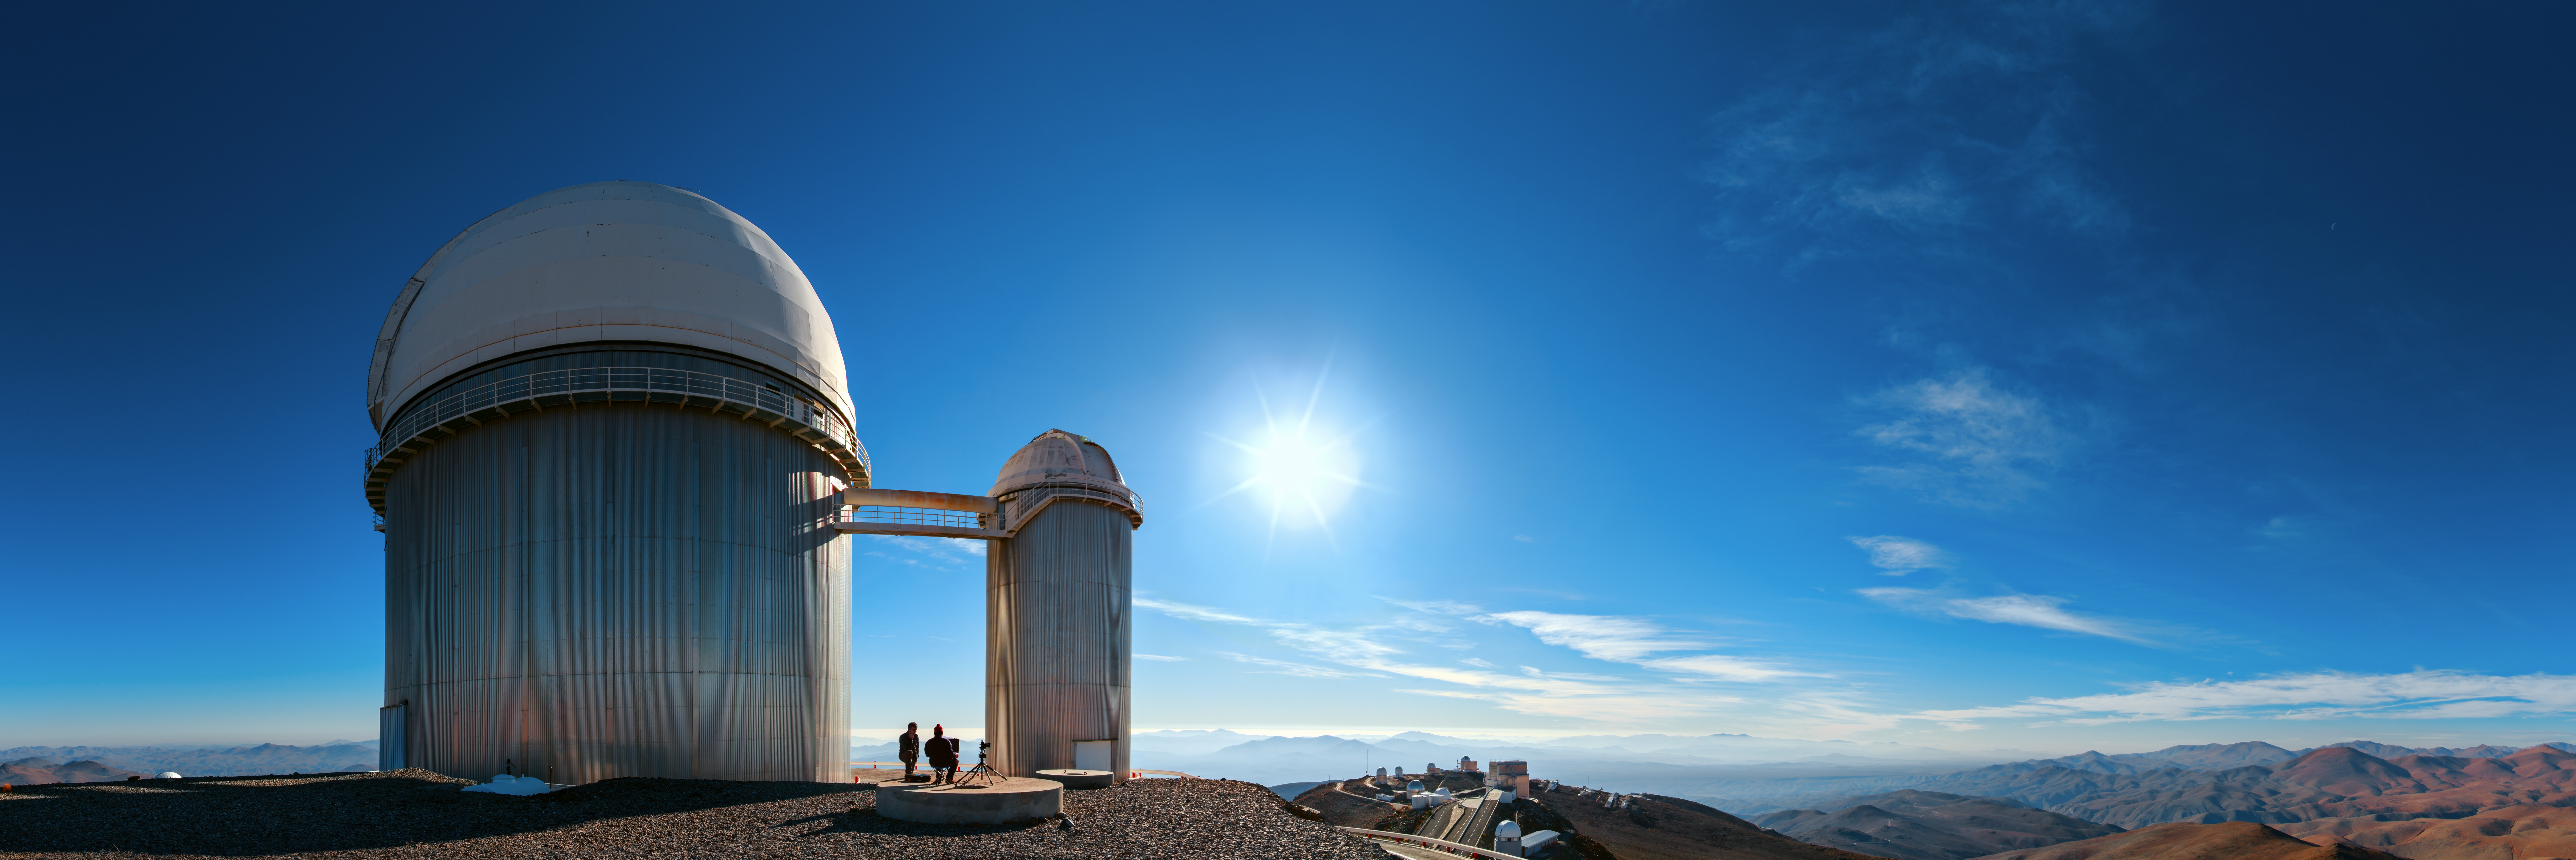

Behind the ESO 3.6-metre telescope

A panorama, taken behind the ESO 3.6-metre telescope, reveals the exquisite views afforded by ESO's La Silla Observatory, located on the outskirts of the Chilean Atacama desert. Many telescopes, including ESO's New Technology Telescope (NTT) call La Silla home.

Credit: ESO/B. Tafreshi (twanight.org)